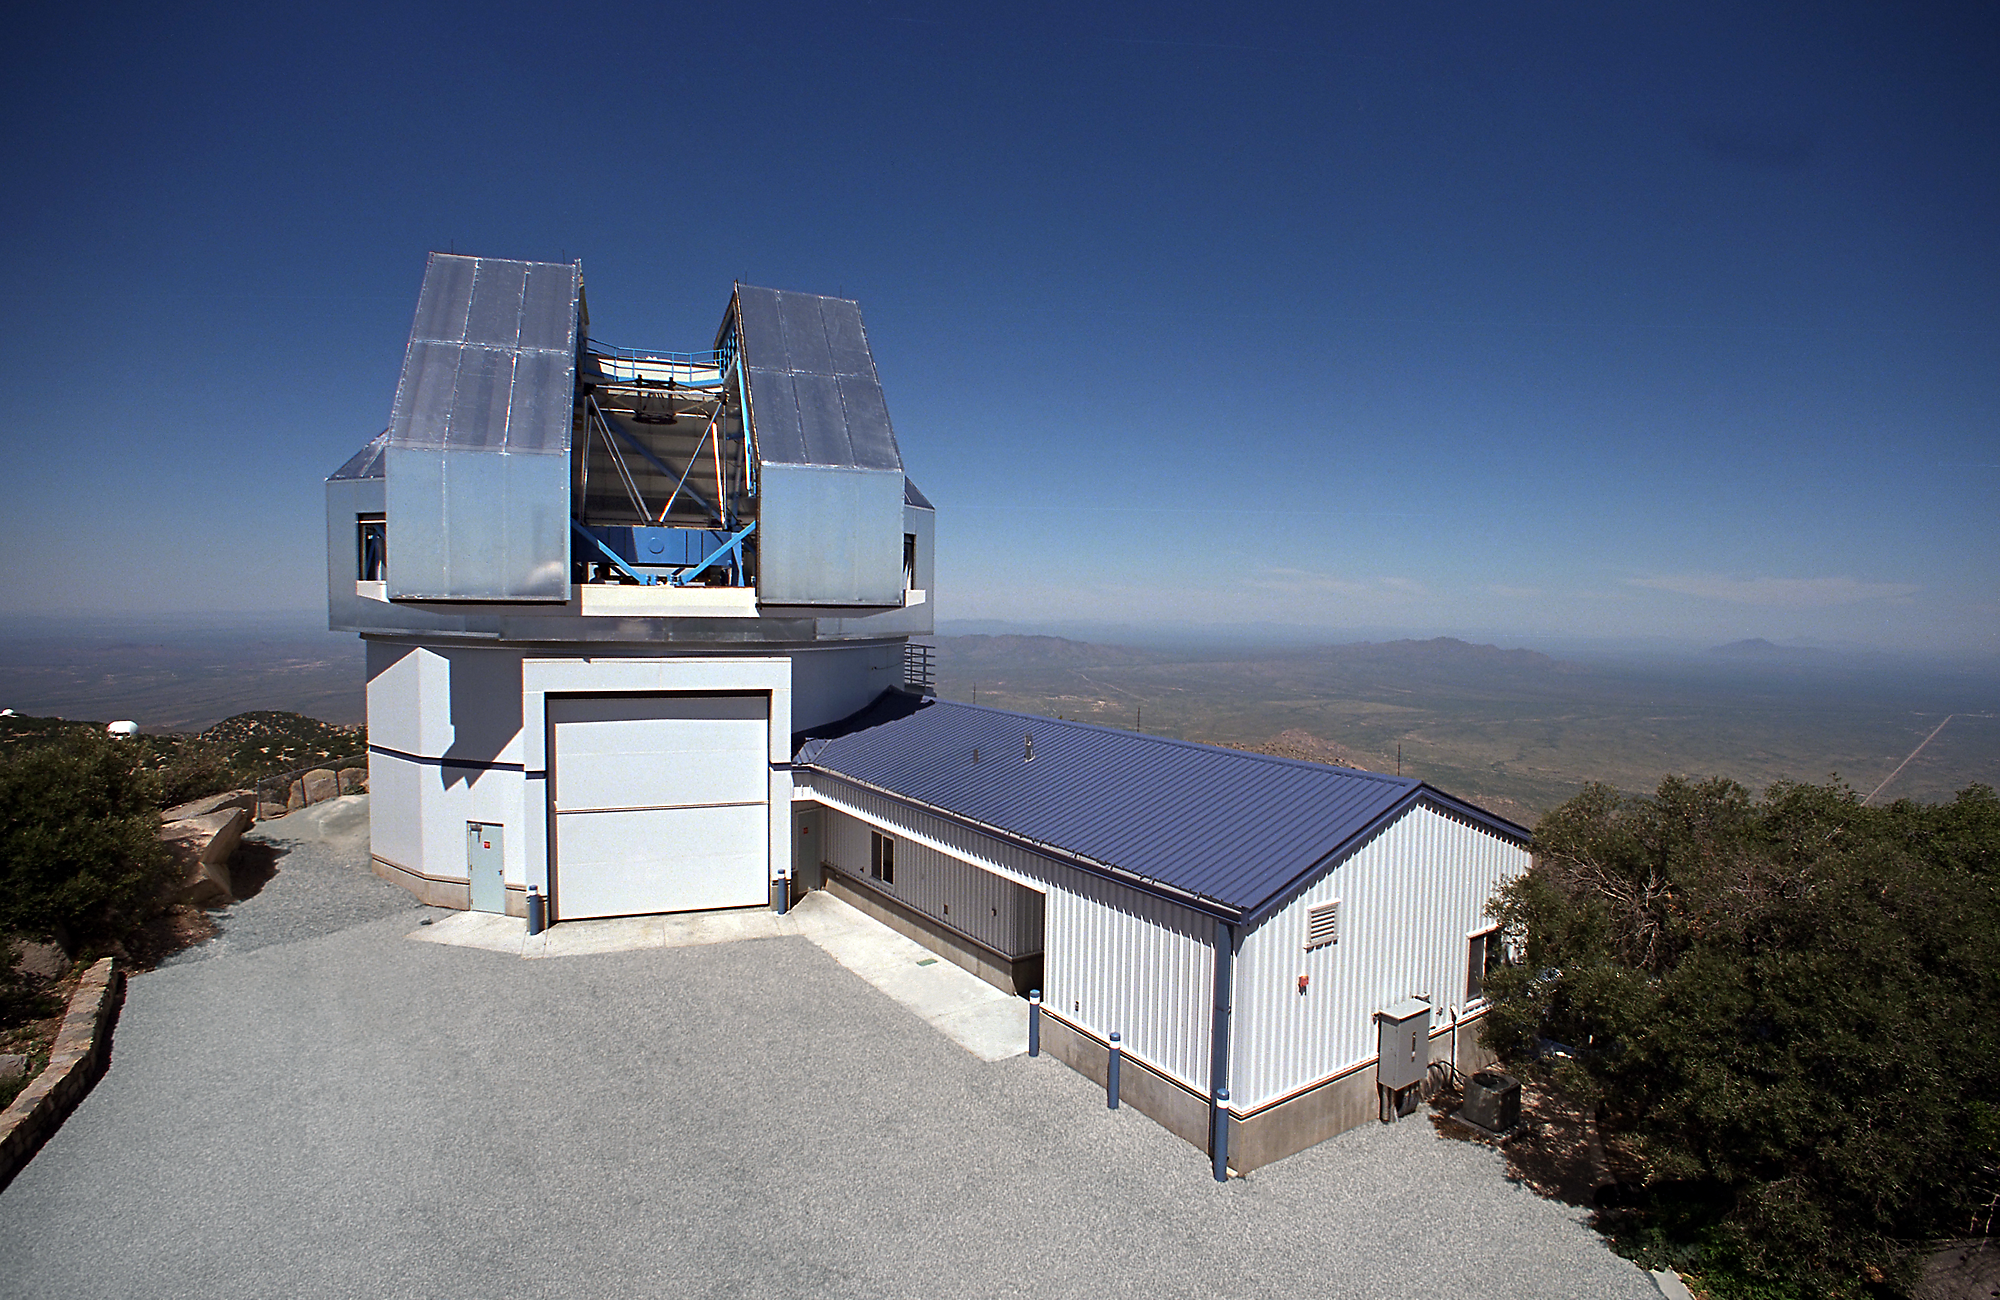

WIYN 3.5-meter Telescope

WIYN 3.5-meter Telescope.

Credit: KPNO/NOIRLab/NSF/AURA/P. Marenfeld